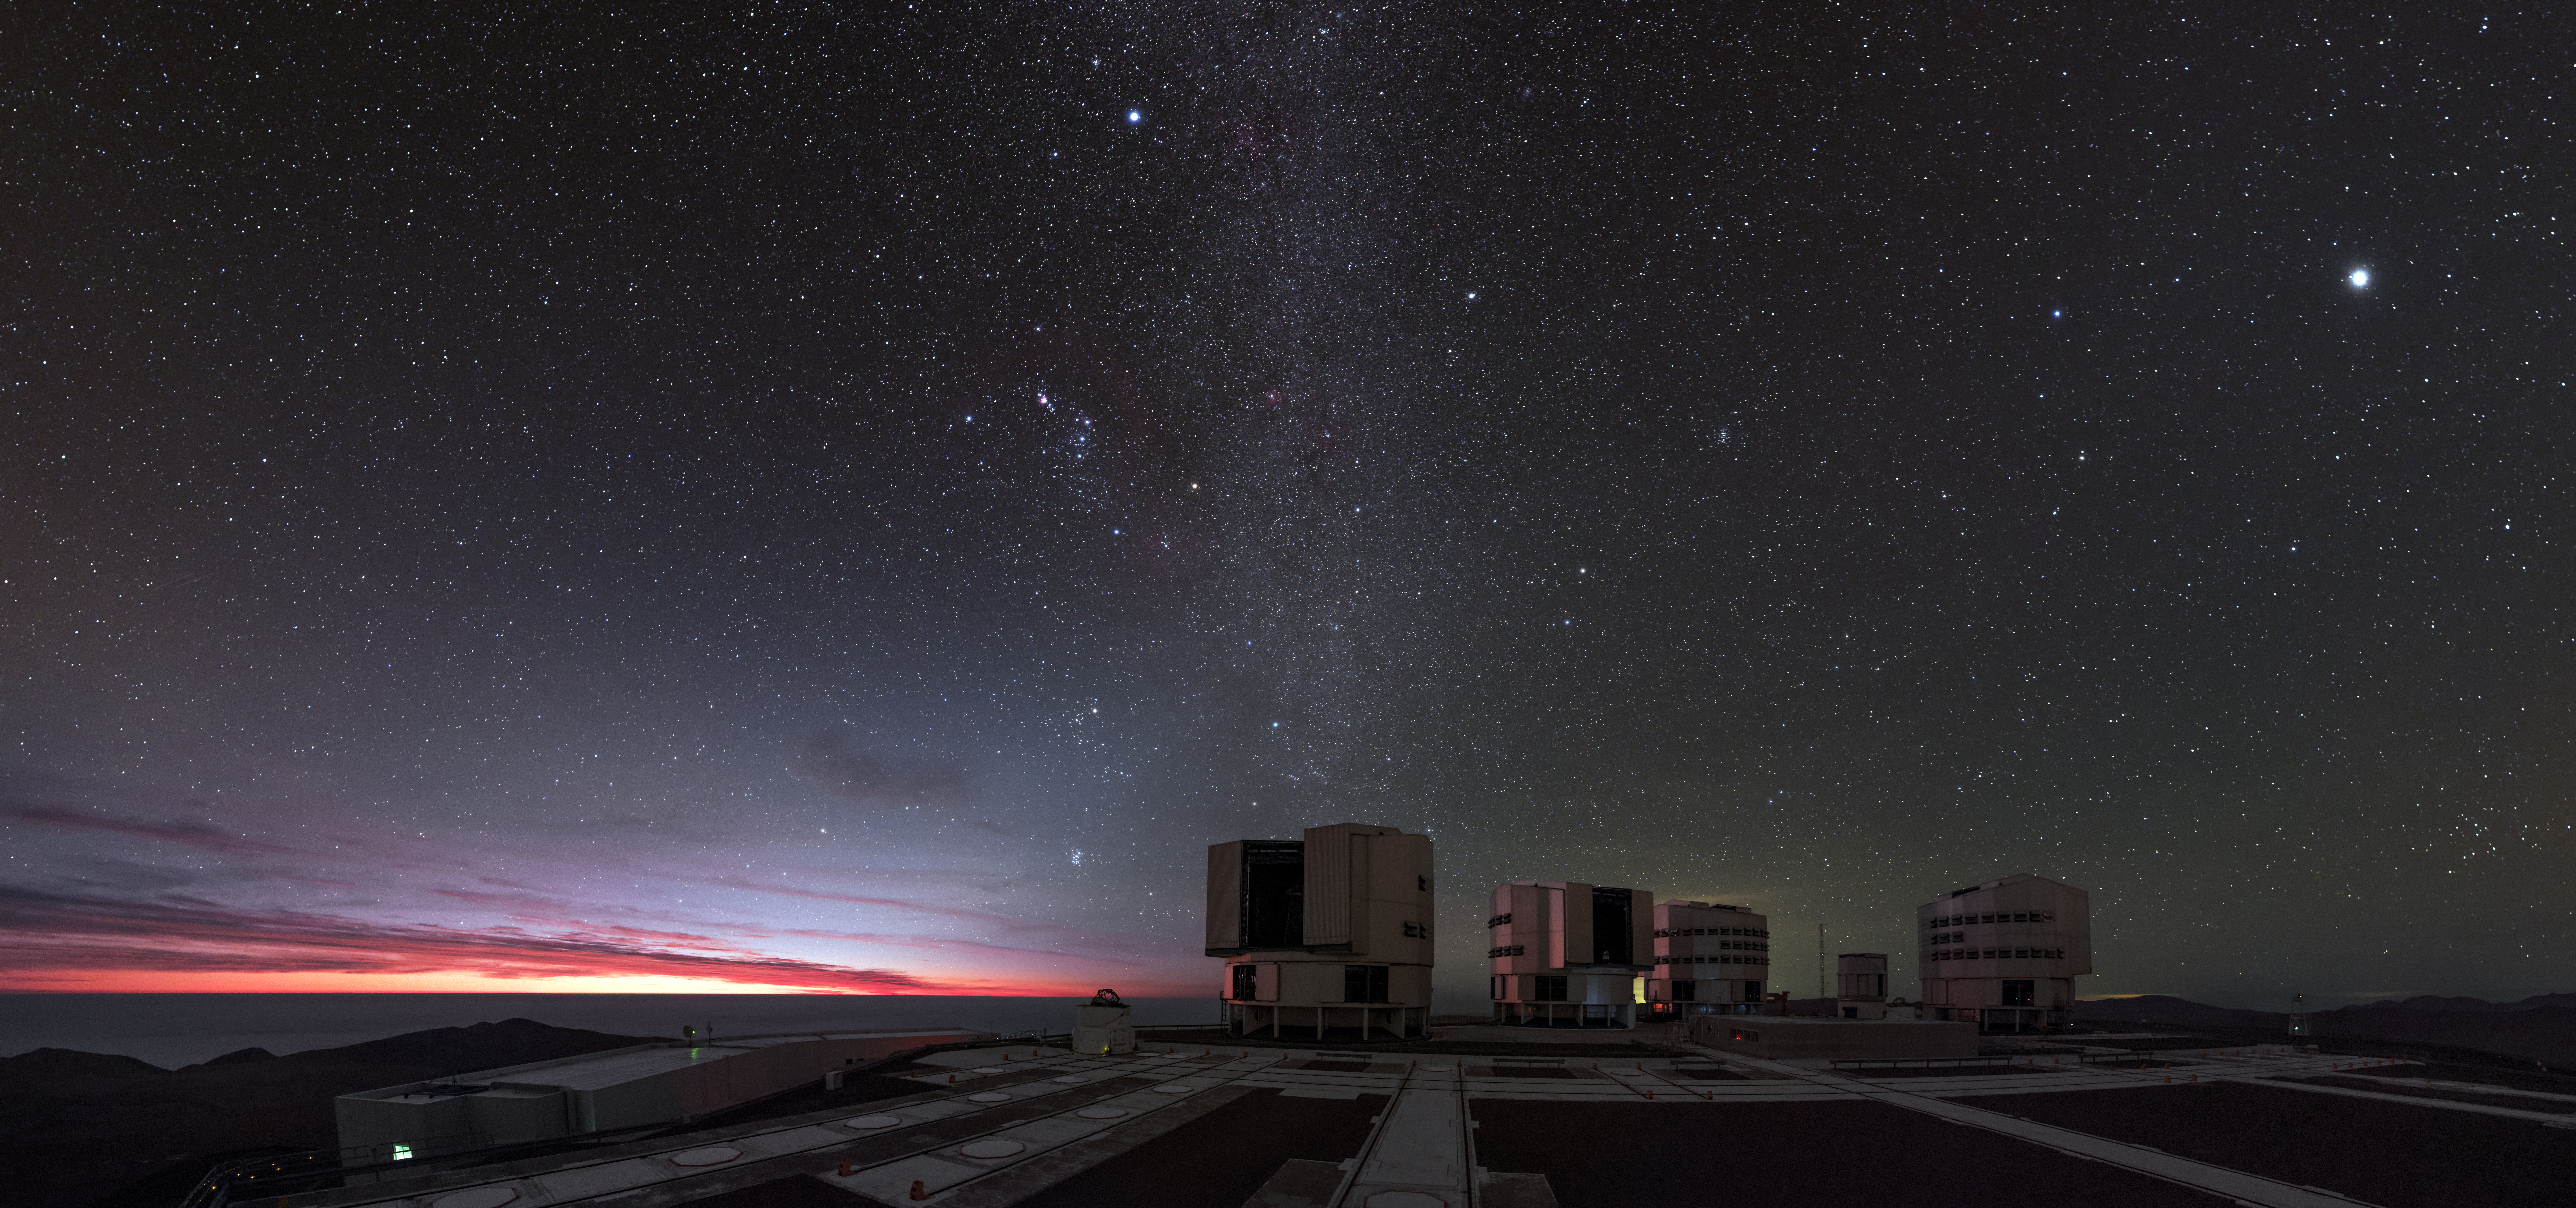

Tour the Skies

In this photograph, taken by ESO Photo Ambassador Babak Tafreshi, a slice of fiery colour streaks along the horizon near Paranal Observatory in northern Chile, bathing the four Unit Telescopes of the Very Large Telescope (VLT) in a soft, peachy glow.

The Milky Way appears to soar directly up from one of the Unit Telescopes, bounded on either side by a spectacular array of stars — including Sirius, which dazzles at the top of the image. Part of Canis Major (The Greater Dog), Sirius is the brightest star in the sky and is actually a binary system, consisting of a main-sequence star (Sirius A, a star in stable “adulthood” that is burning nuclear fuel) and a white dwarf (Sirius B, the dense corpse of a star that ran out of fuel long ago).

Wander down the edge of the Milky Way, and you might spy a small group of bright stars to the left. This is Orion’s belt, an eye-catching asterism composed of three stars lying in a straight line. A red giant star named Betelgeuse lies to the right of the belt, and the pinkish glow of the Orion Nebula can be seen to the left. These objects form part of the constellation of Orion, named for the mighty hunter from Ancient Greek mythology.

Further down, past the face of Taurus the Bull and just above a small open dome gazing eagerly at the night sky (a VLT Auxiliary Telescope), a tightly clustered group of stars hangs above the bright horizon. This is the Pleiades, or Seven Sisters, an open star cluster dominated by hot, blue B-type stars — and one of the nearest clusters to Earth.

Credit: ESO/B. Tafreshi (twanight.org)